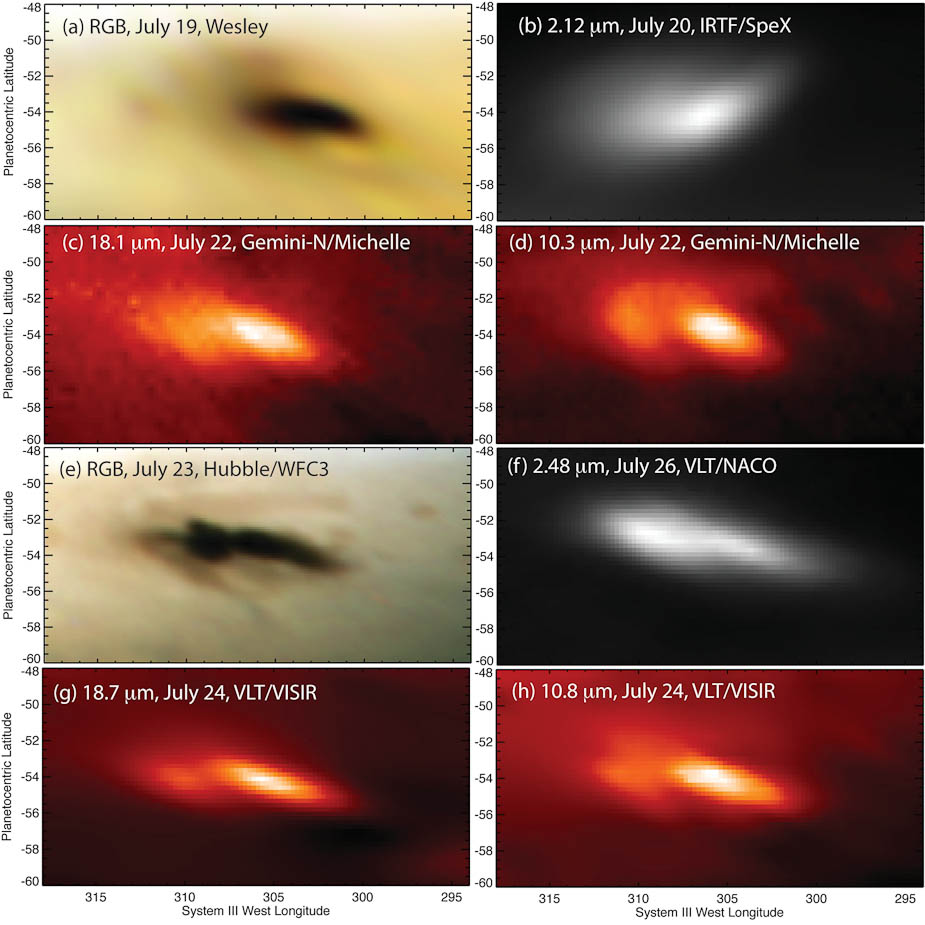

Eight Looks at the Jupiter Impact

Eight Looks at the Jupiter Impact. These images show eight different looks at the aftermath of a body — probably an asteroid — hitting Jupiter on July 19, 2009. Amateur astronomer Anthony Wesley was the first to capture an image of the impact, with a visible-light camera attached to his telescope in Australia. A NASA Hubble Space Telescope image was obtained in the visible light spectrum. Infrared images were obtained by NASA’s Infrared Telescope Facility and the Gemini North telescope both on Mauna Kea in Hawai‘i, and the European Southern Observatory’s Very Large Telescope in Chile. The images were taken between July 19 and 26, 2009. Read more here.

Credit: NOIRLab/A. Wesley/IRTF/Gemini Observatory/Hubble/VLT